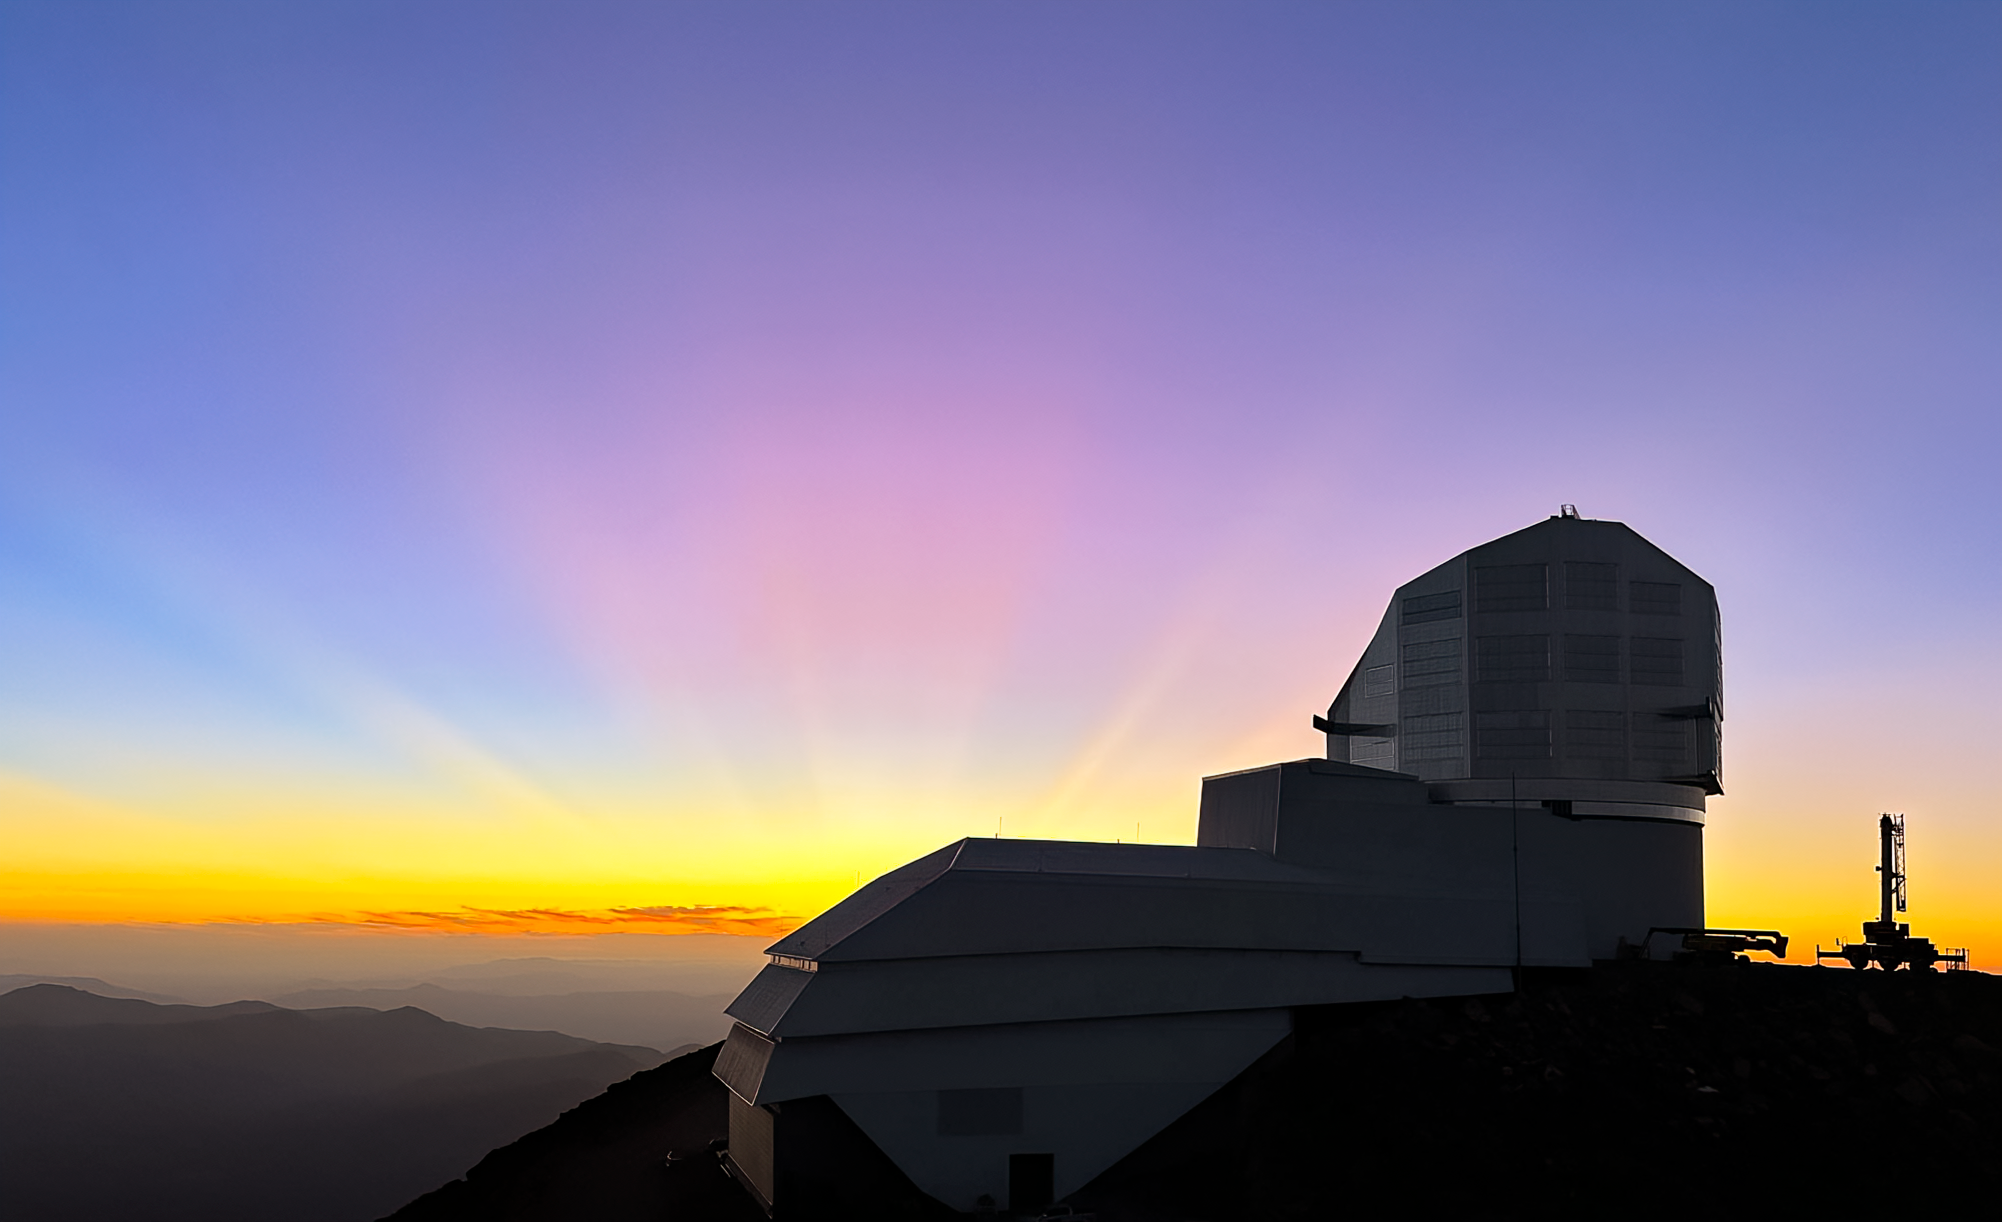

Colorful Sky above Rubin

A colorful sky above Vera C. Rubin Observatory at its home on Cerro Pachón in Chile.

Credit: RubinObs/NOIRLab/SLAC/NSF/DOE/AURA/A. Alexov